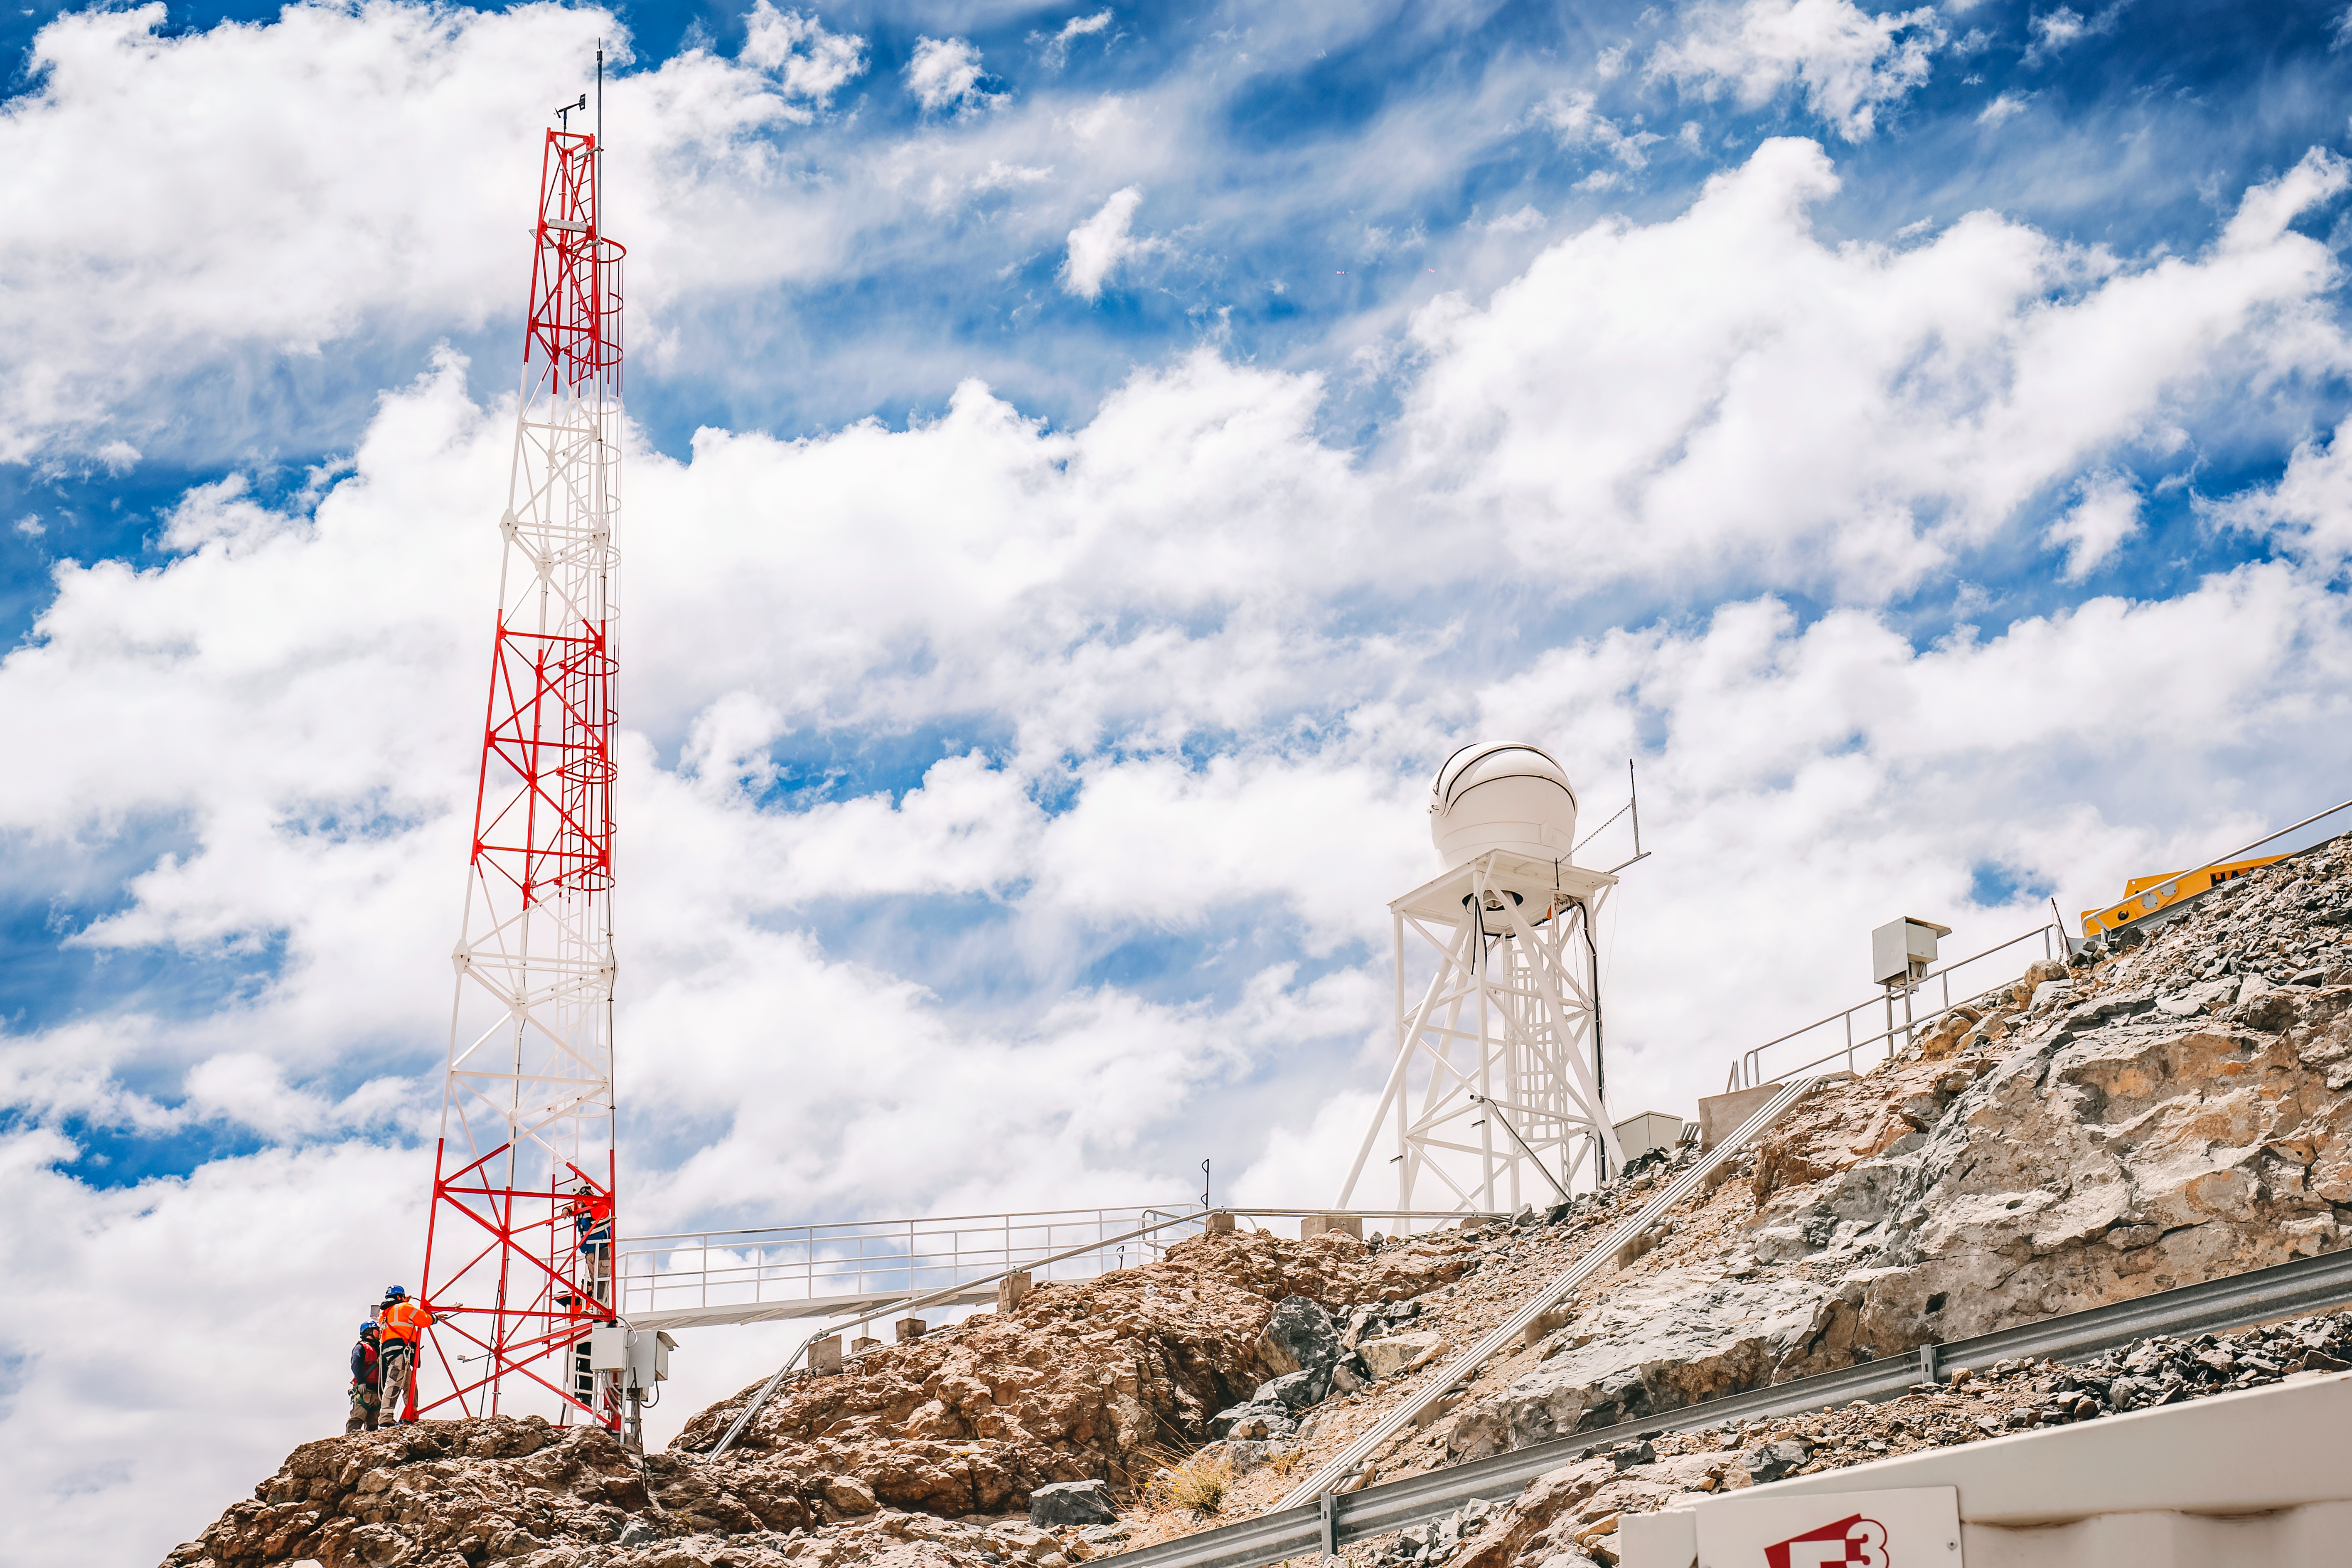

Rubin Observatory Instruments

These instruments measure atmospheric turbulence and weather above Vera C. Rubin Observatory.

Credit: RubinObs/NOIRLab/SLAC/NSF/DOE/AURA/A. Pizarro D.